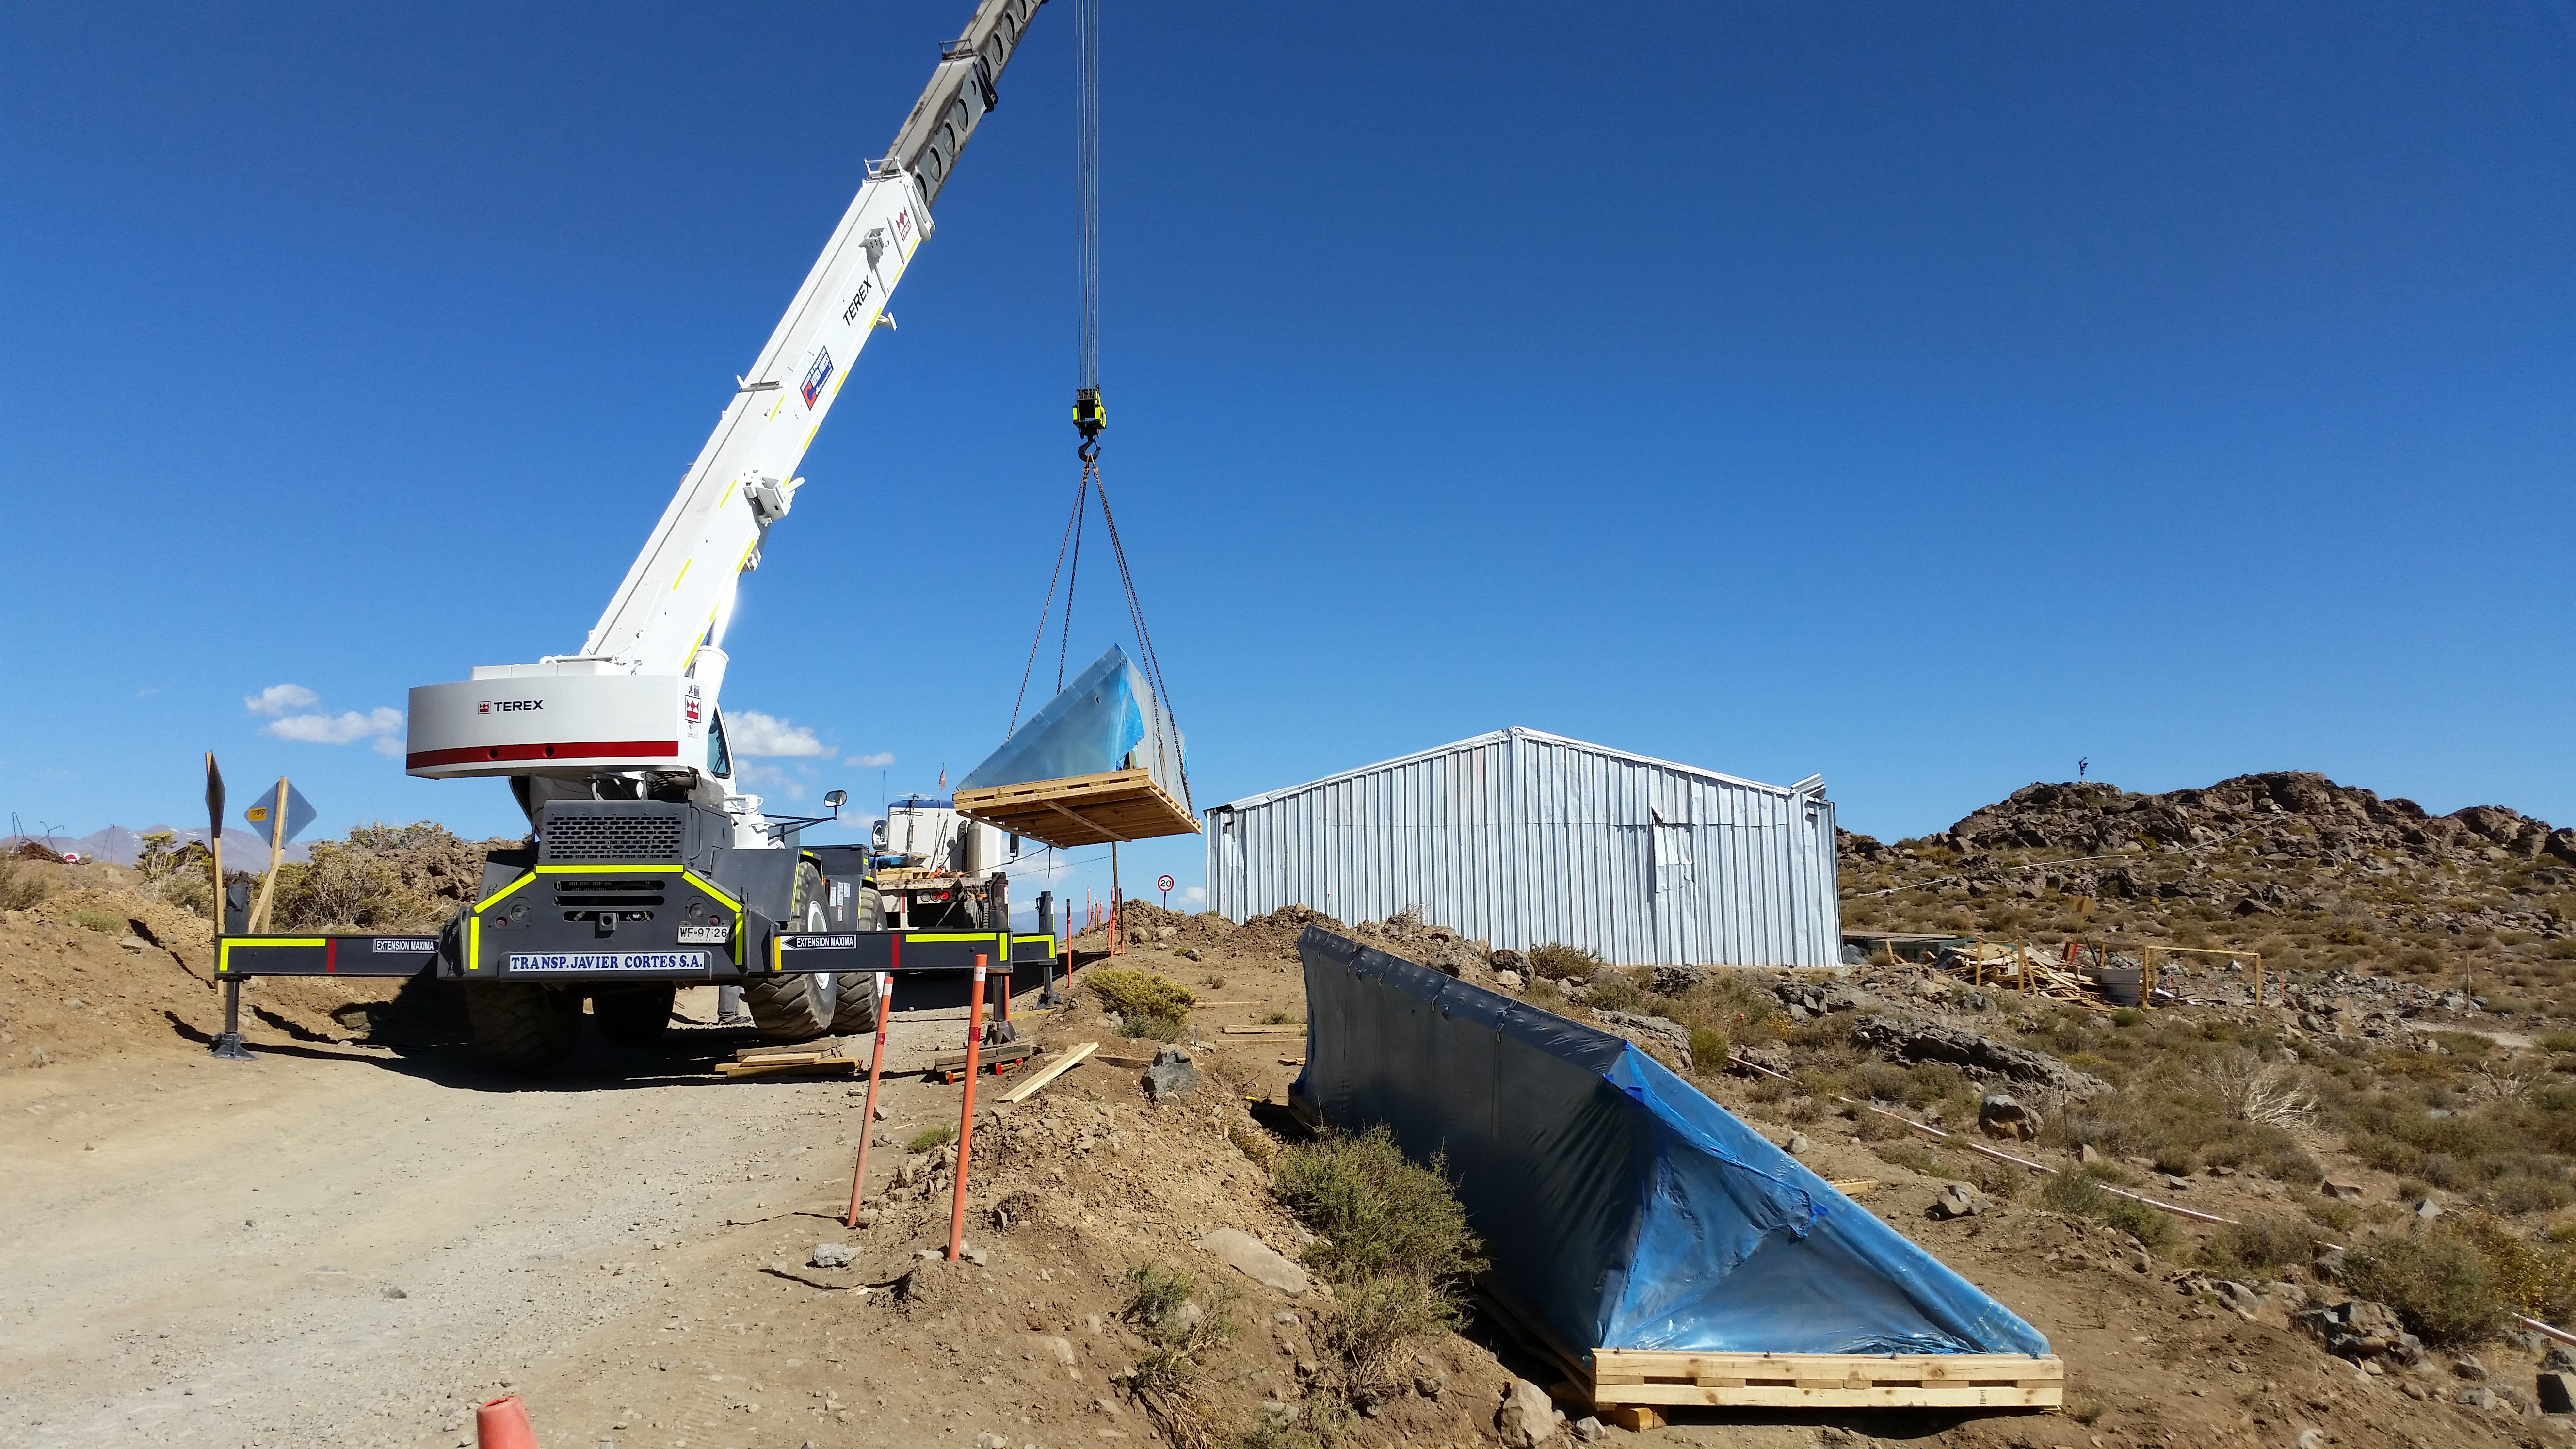

Pflow drive components

Pflow drive components have been unloaded at the LSST site. Pflow Industries is producing a custom 80-ton vertical lift platform, designed to transport the mirror assemblies to and from the coating facilities.

Credit: Rubin Observatory/NSF/AURA